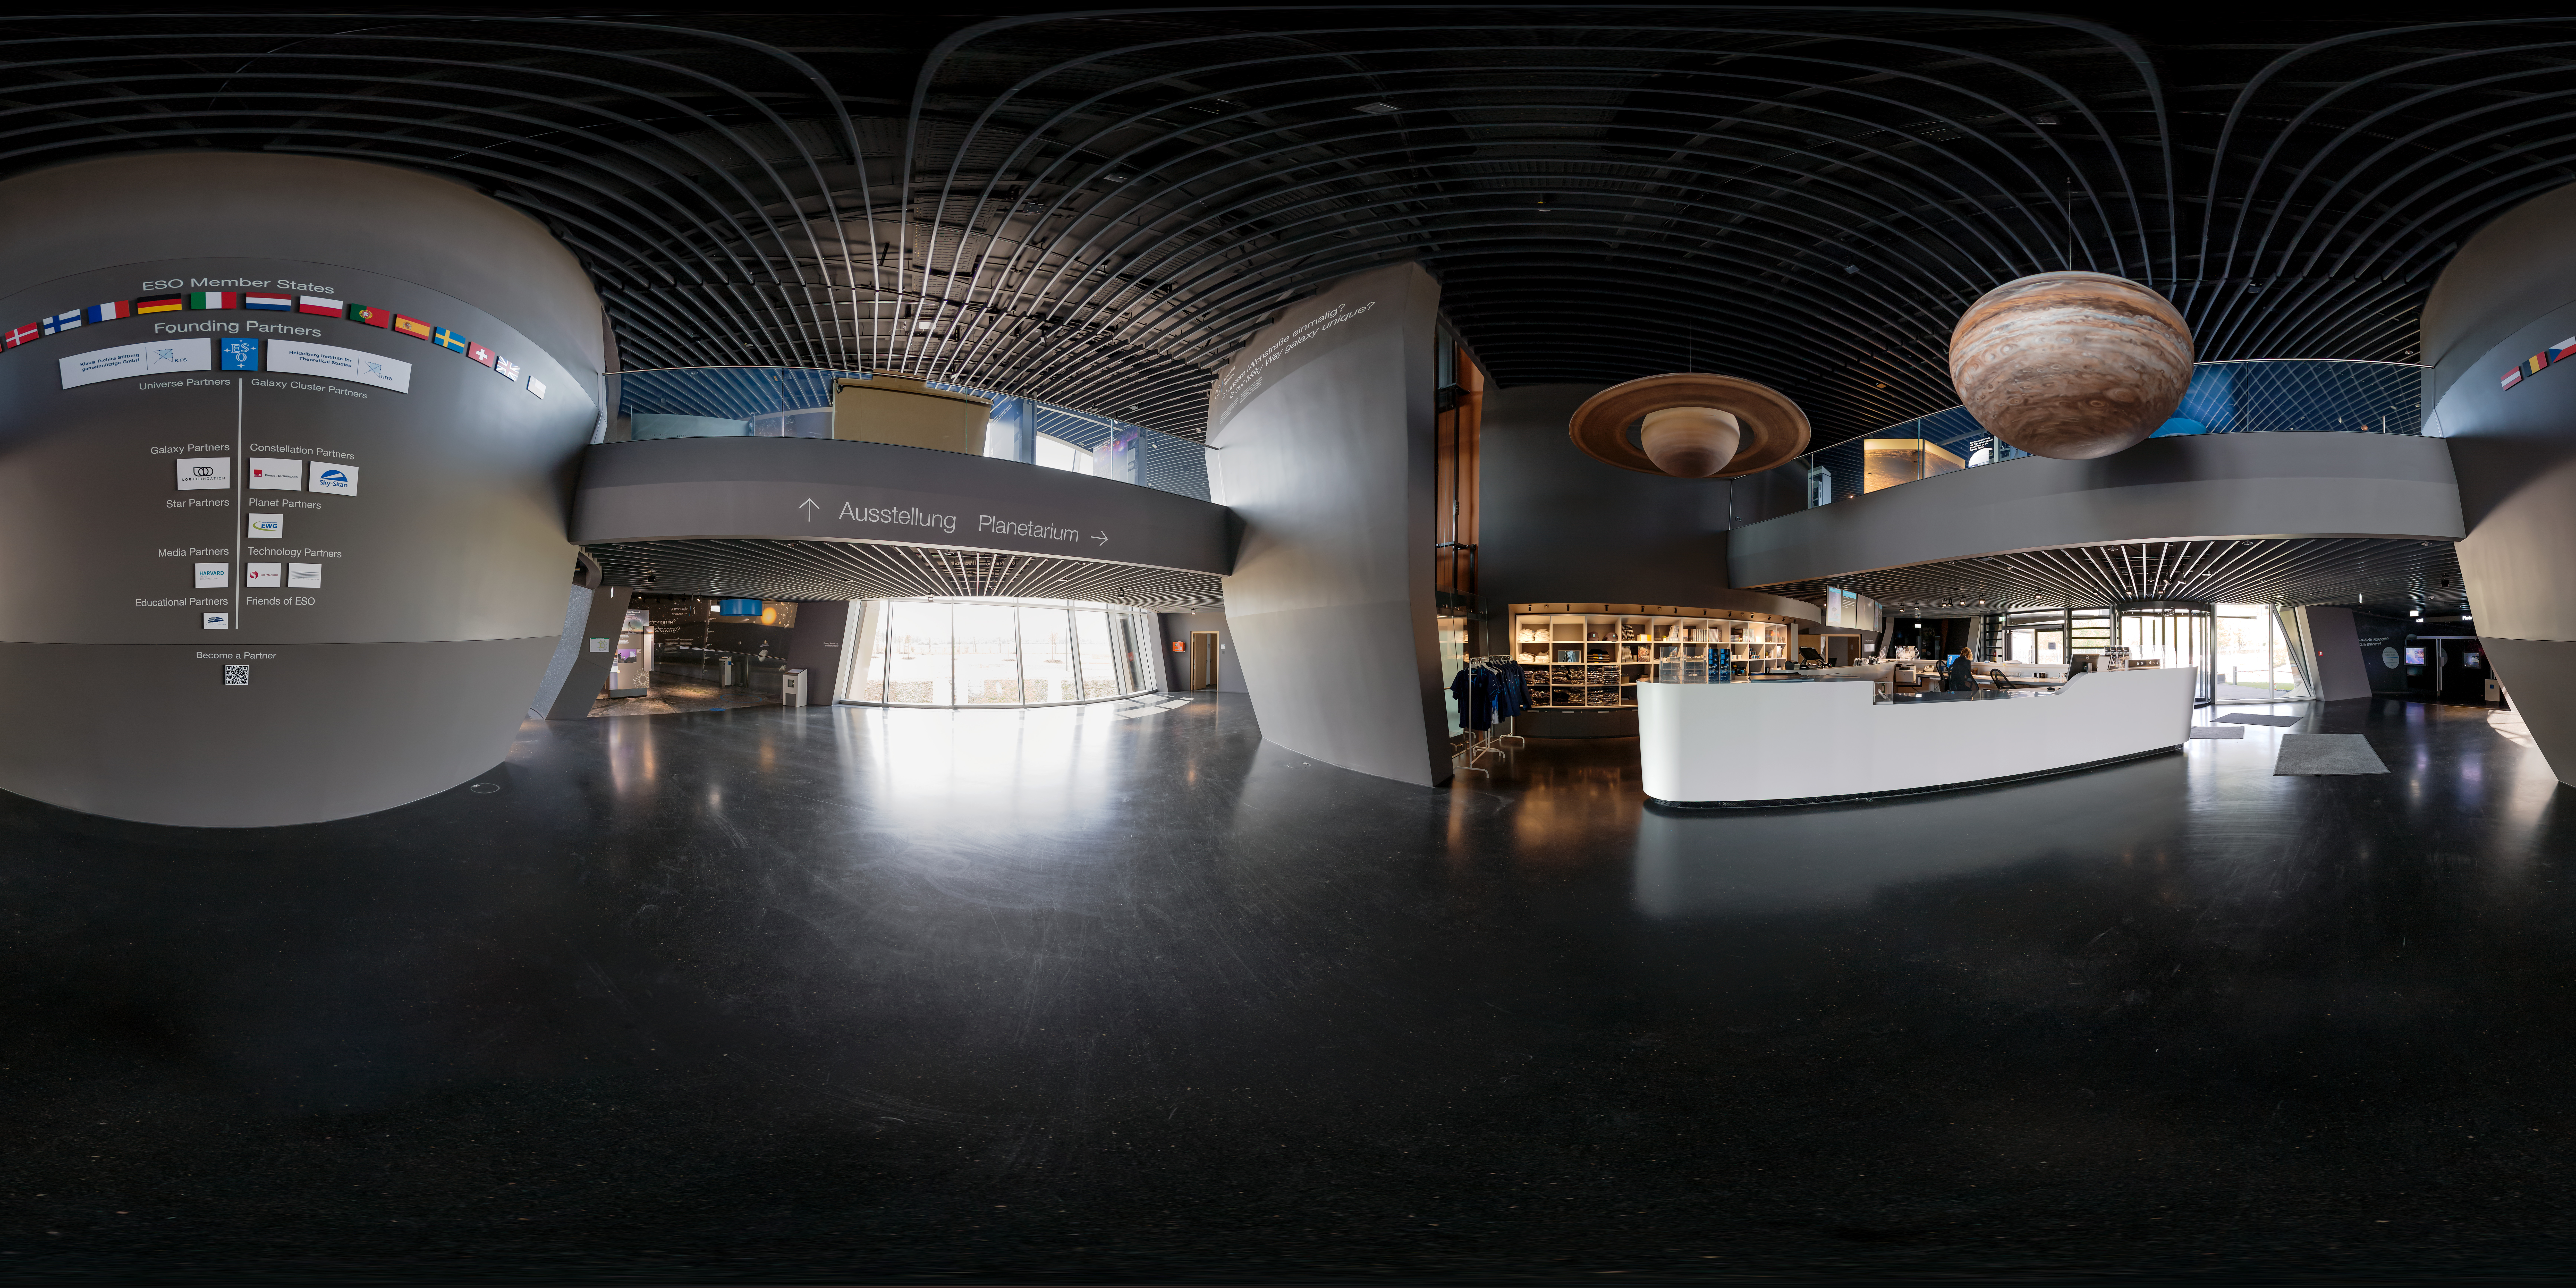

ESO Supernova reception area

This picture shows the reception area of the ESO Supernova Planetarium & Visitor Centre including the shop, the partners wall and the models of Jupiter and Saturn hanging overhead.

Credit: ESO/P. Horálek